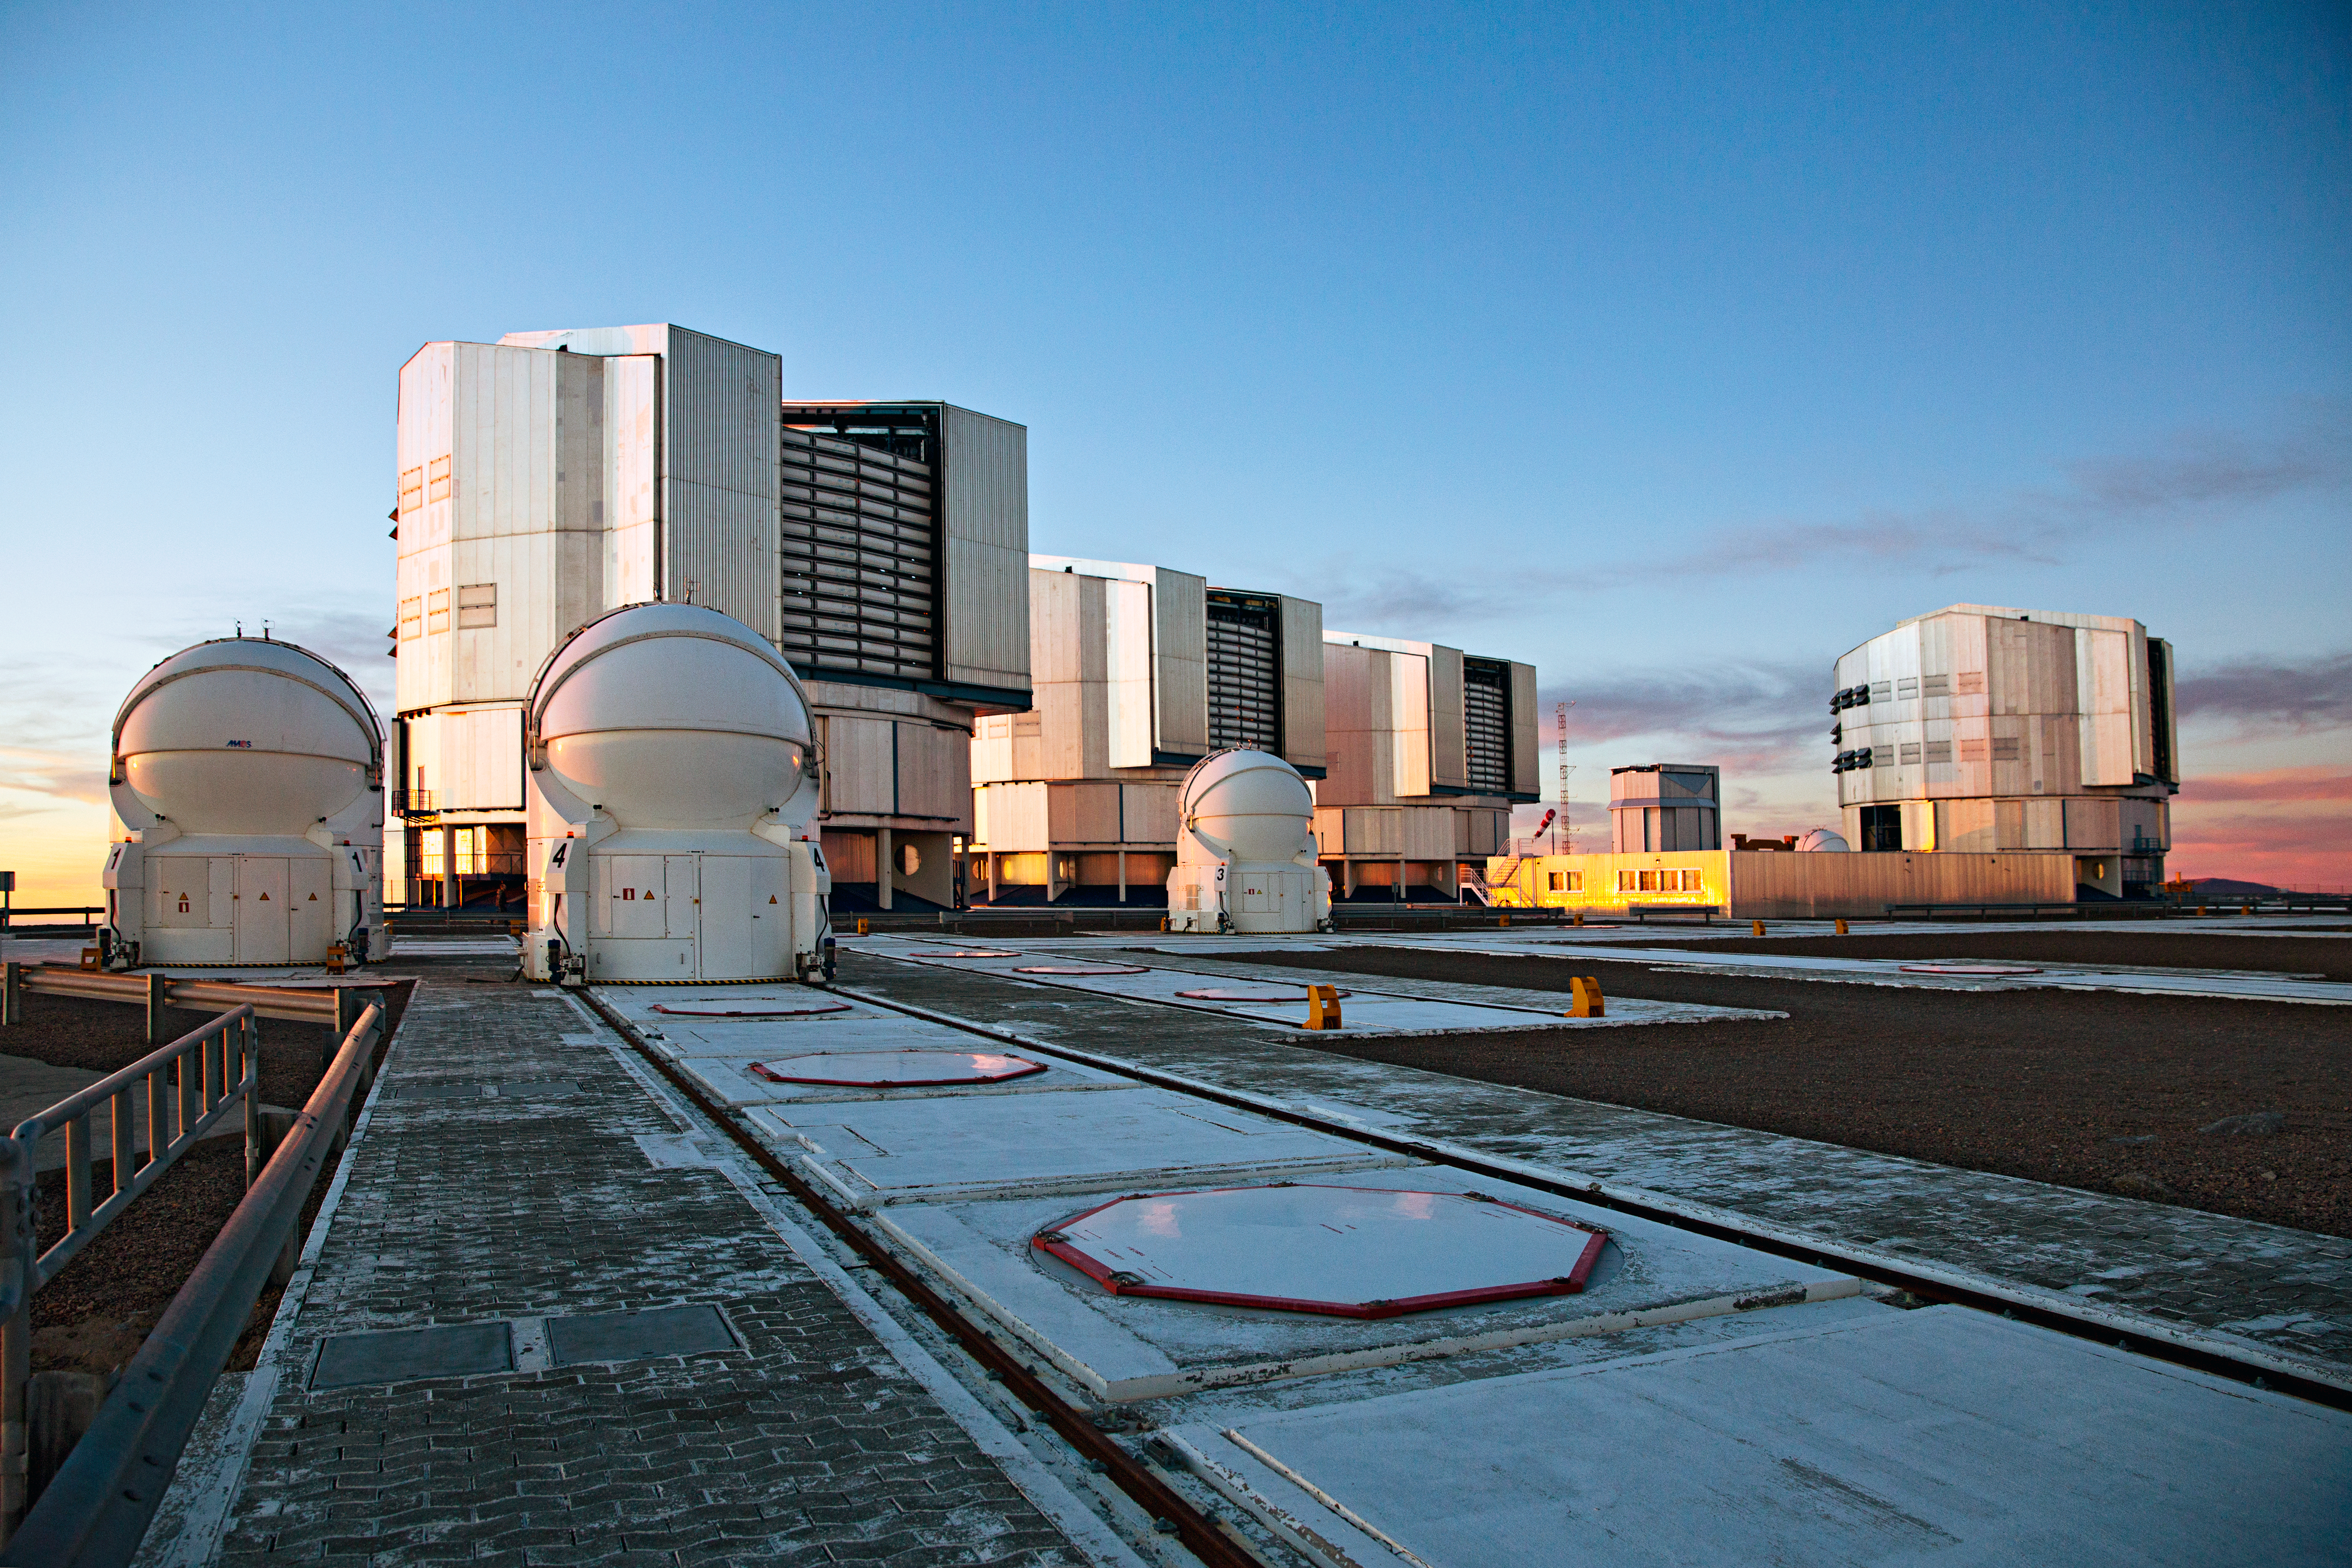

VLT on stage

A view of the platform of the Very Large Telescope array (VLT) — the flagship facility for European ground-based astronomy. Shown are the four Unit Telescopes with main mirrors of 8.2m diameter. Together with the four movable 1.8m diameter Auxiliary Telescopes (three shown left) they can work together, to form a giant ‘interferometer’, the ESO Very Large Telescope Interferometer. This allows astronomers to see details up to 25 times finer than with the individual telescopes.

Credit: ESO/S. Fandango